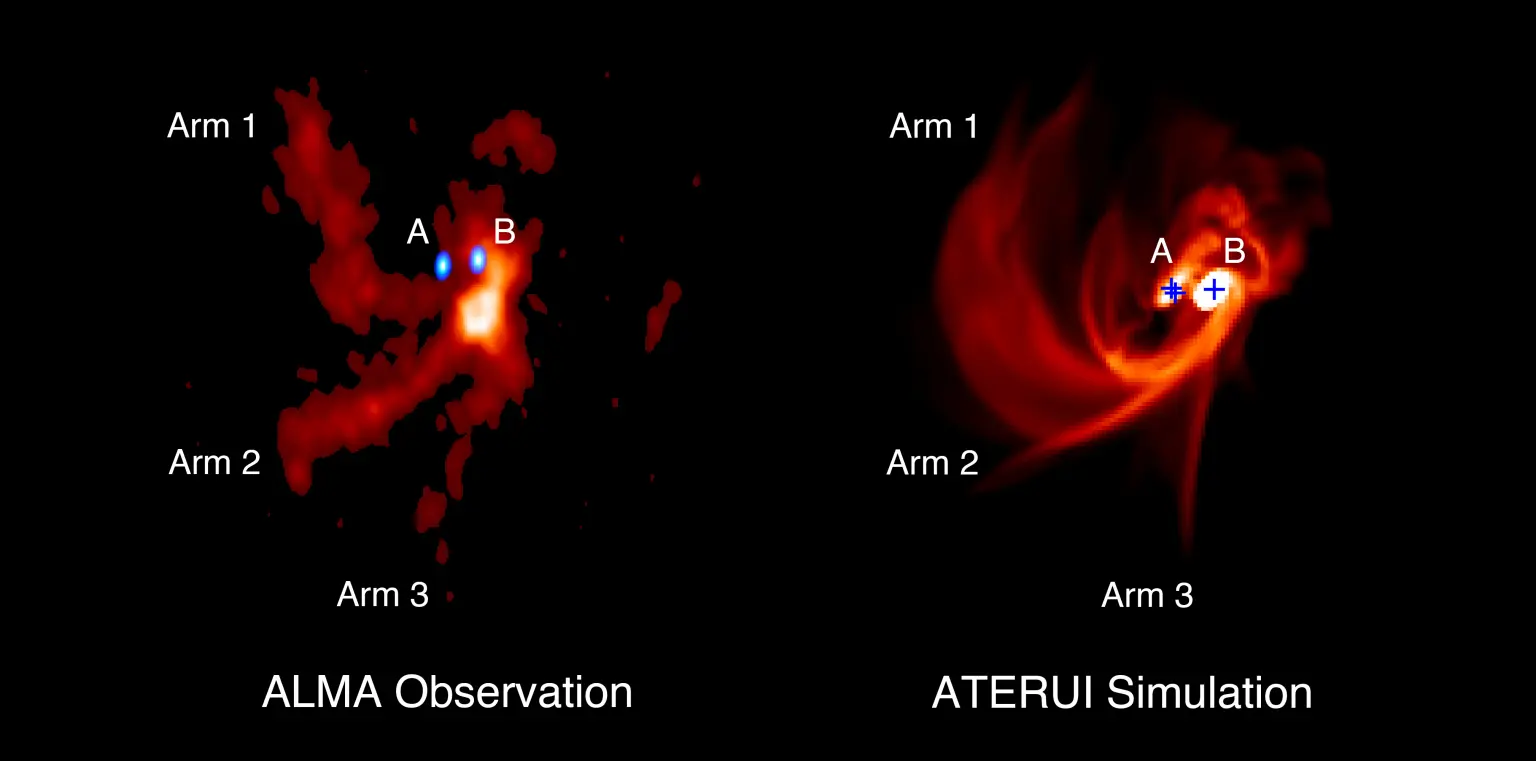

press_release_maps_rev2_subE-1536x761

Distribución de gas alrededor de las protoestrellas triples IRAS 04239+2436, (izquierda) como se observa en las emisiones de moléculas de SO con ALMA, y (derecha) como se reproduce mediante la simulación numérica en la supercomputadora ATERUI. En el panel izquierdo, las protoestrellas A y B, que se muestran en azul, indican las ondas de radio del polvo alrededor de las protoestrellas. Dentro de la protoestrella A, se cree que existen dos protoestrellas no resueltas. En el panel derecho, las ubicaciones de las tres protoestrellas se muestran mediante cruces azules.

Credit: ALMA (ESO/NAOJ/NRAO), J.-E. Lee et al